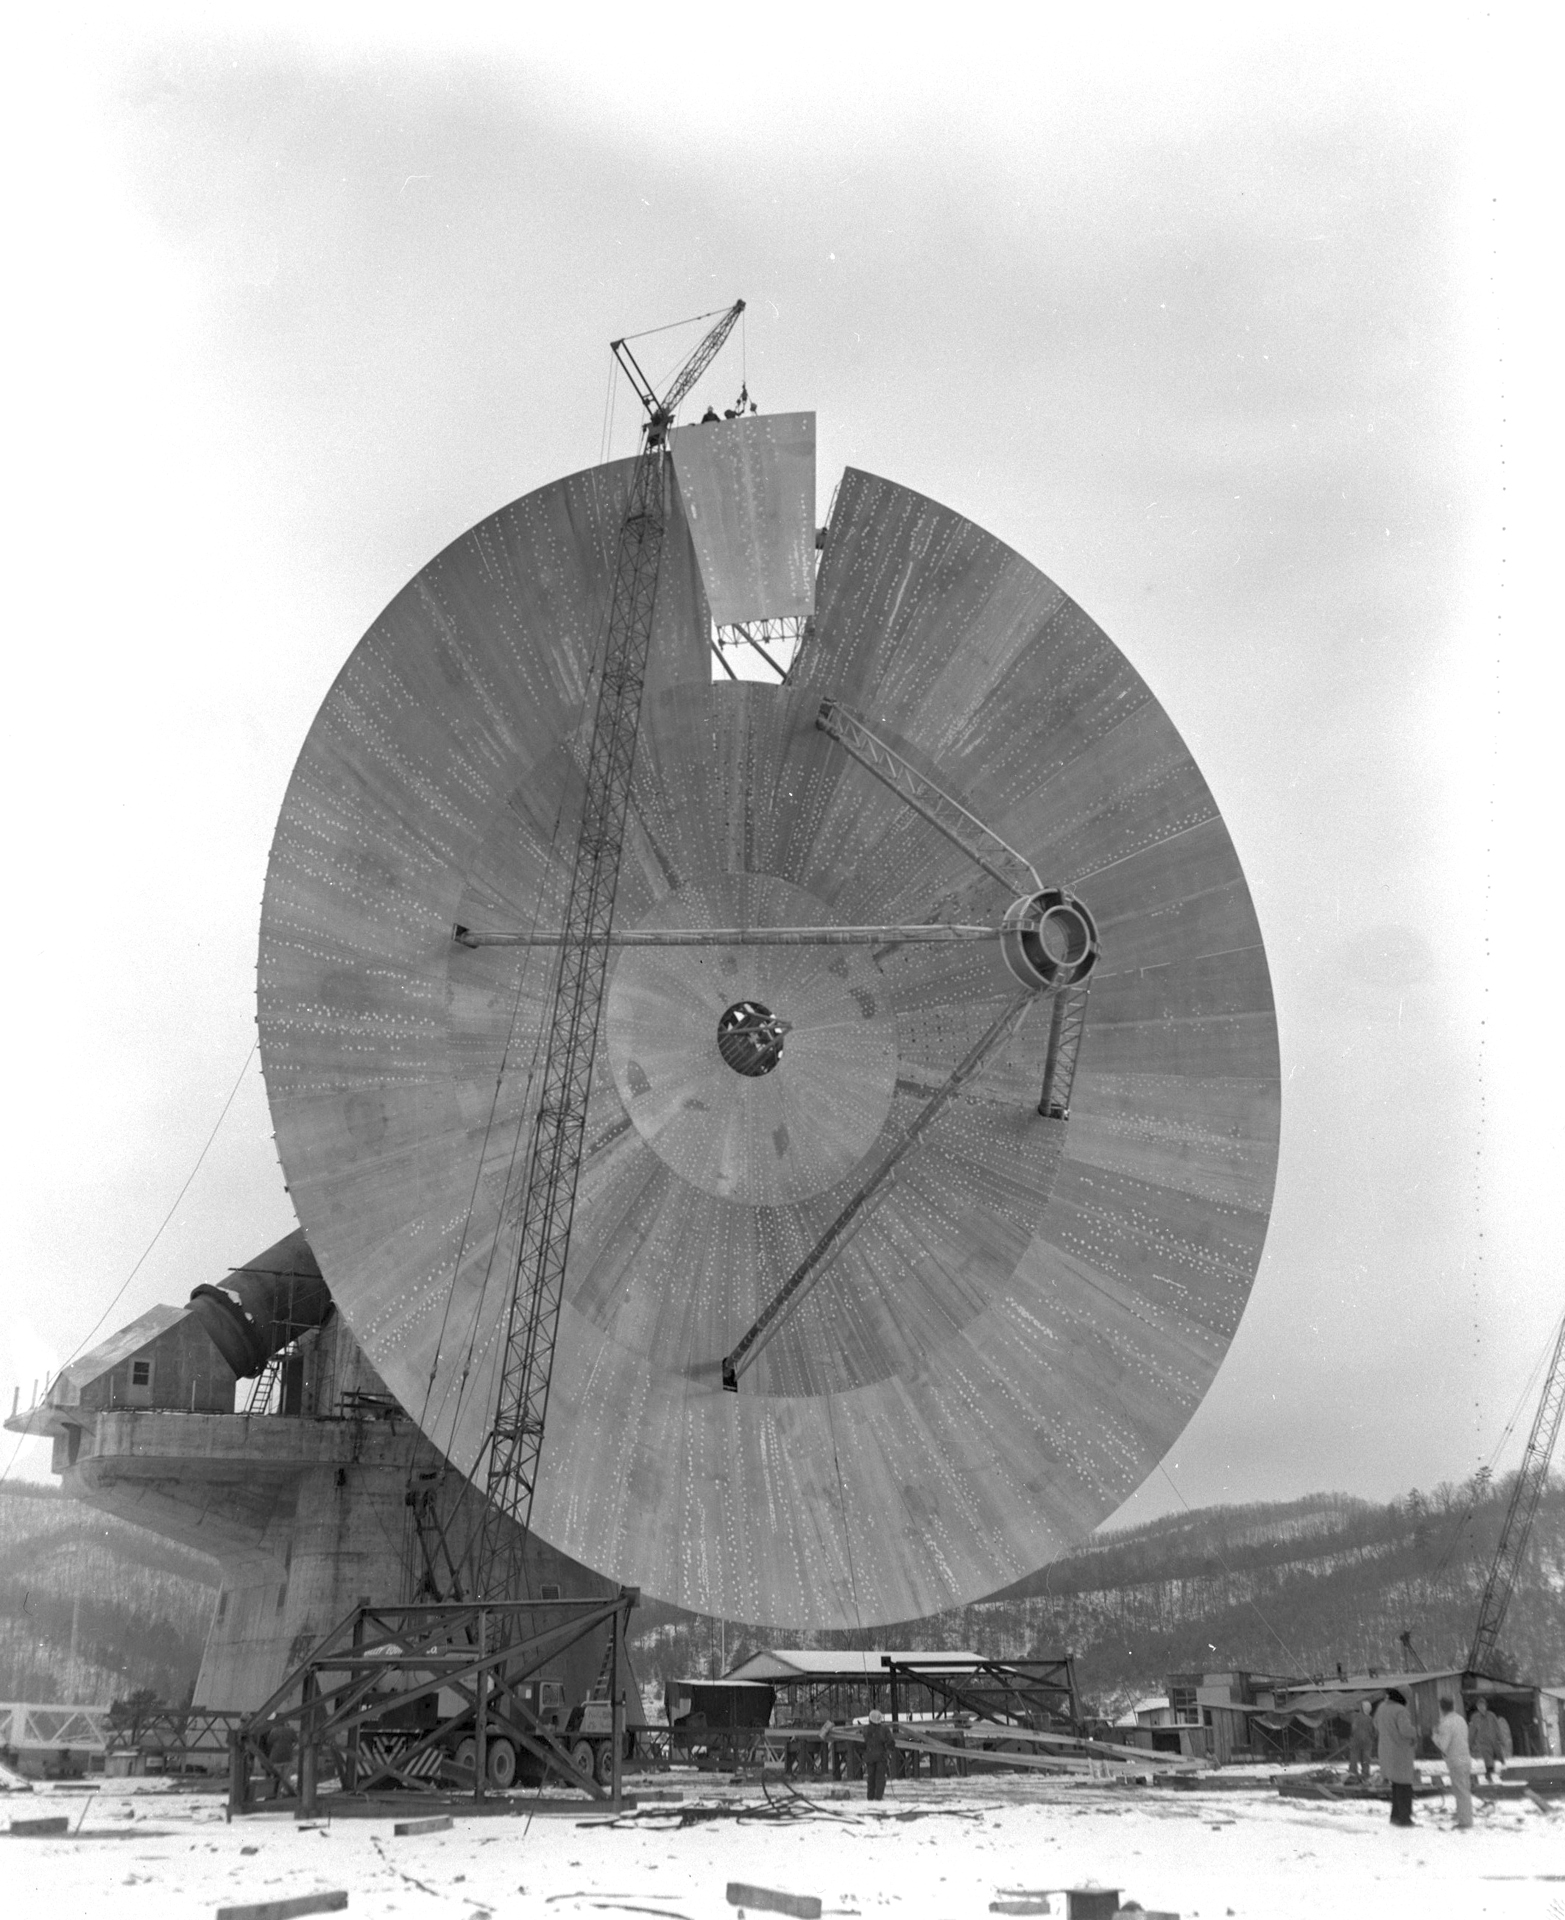

The Last Panel

In December of 1964, the last of 60 aluminum surface panels was installed on the 140-foot (43-meter) telescope in Green Bank, West Virginia.

Credit: NRAO/AUI/NSF